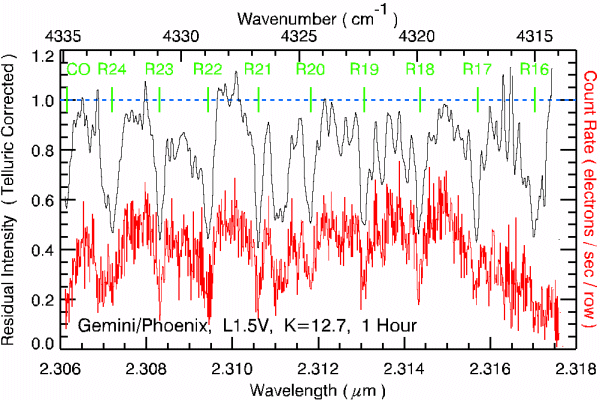

Spectrum of a K=12.7 mag early L-type dwarf

The figure shows the spectrum of a K=12.7 mag early L-type dwarf . In the figure the raw count rate spectrum is shown in red (in electrons per summed row) and the continuum normalized, telluric corrected spectrum is shown in black. The latter has been convolved with a 5 pixel wide Gaussian averaging over the slit width. The strong CO lines are labeled across the top of the plot. There are also strong H2O features present which are not labeled.

Credit: Ken Hinkle [NOAO] and Jeff Valenti [STScI]; Hinkle et al (in preparation).